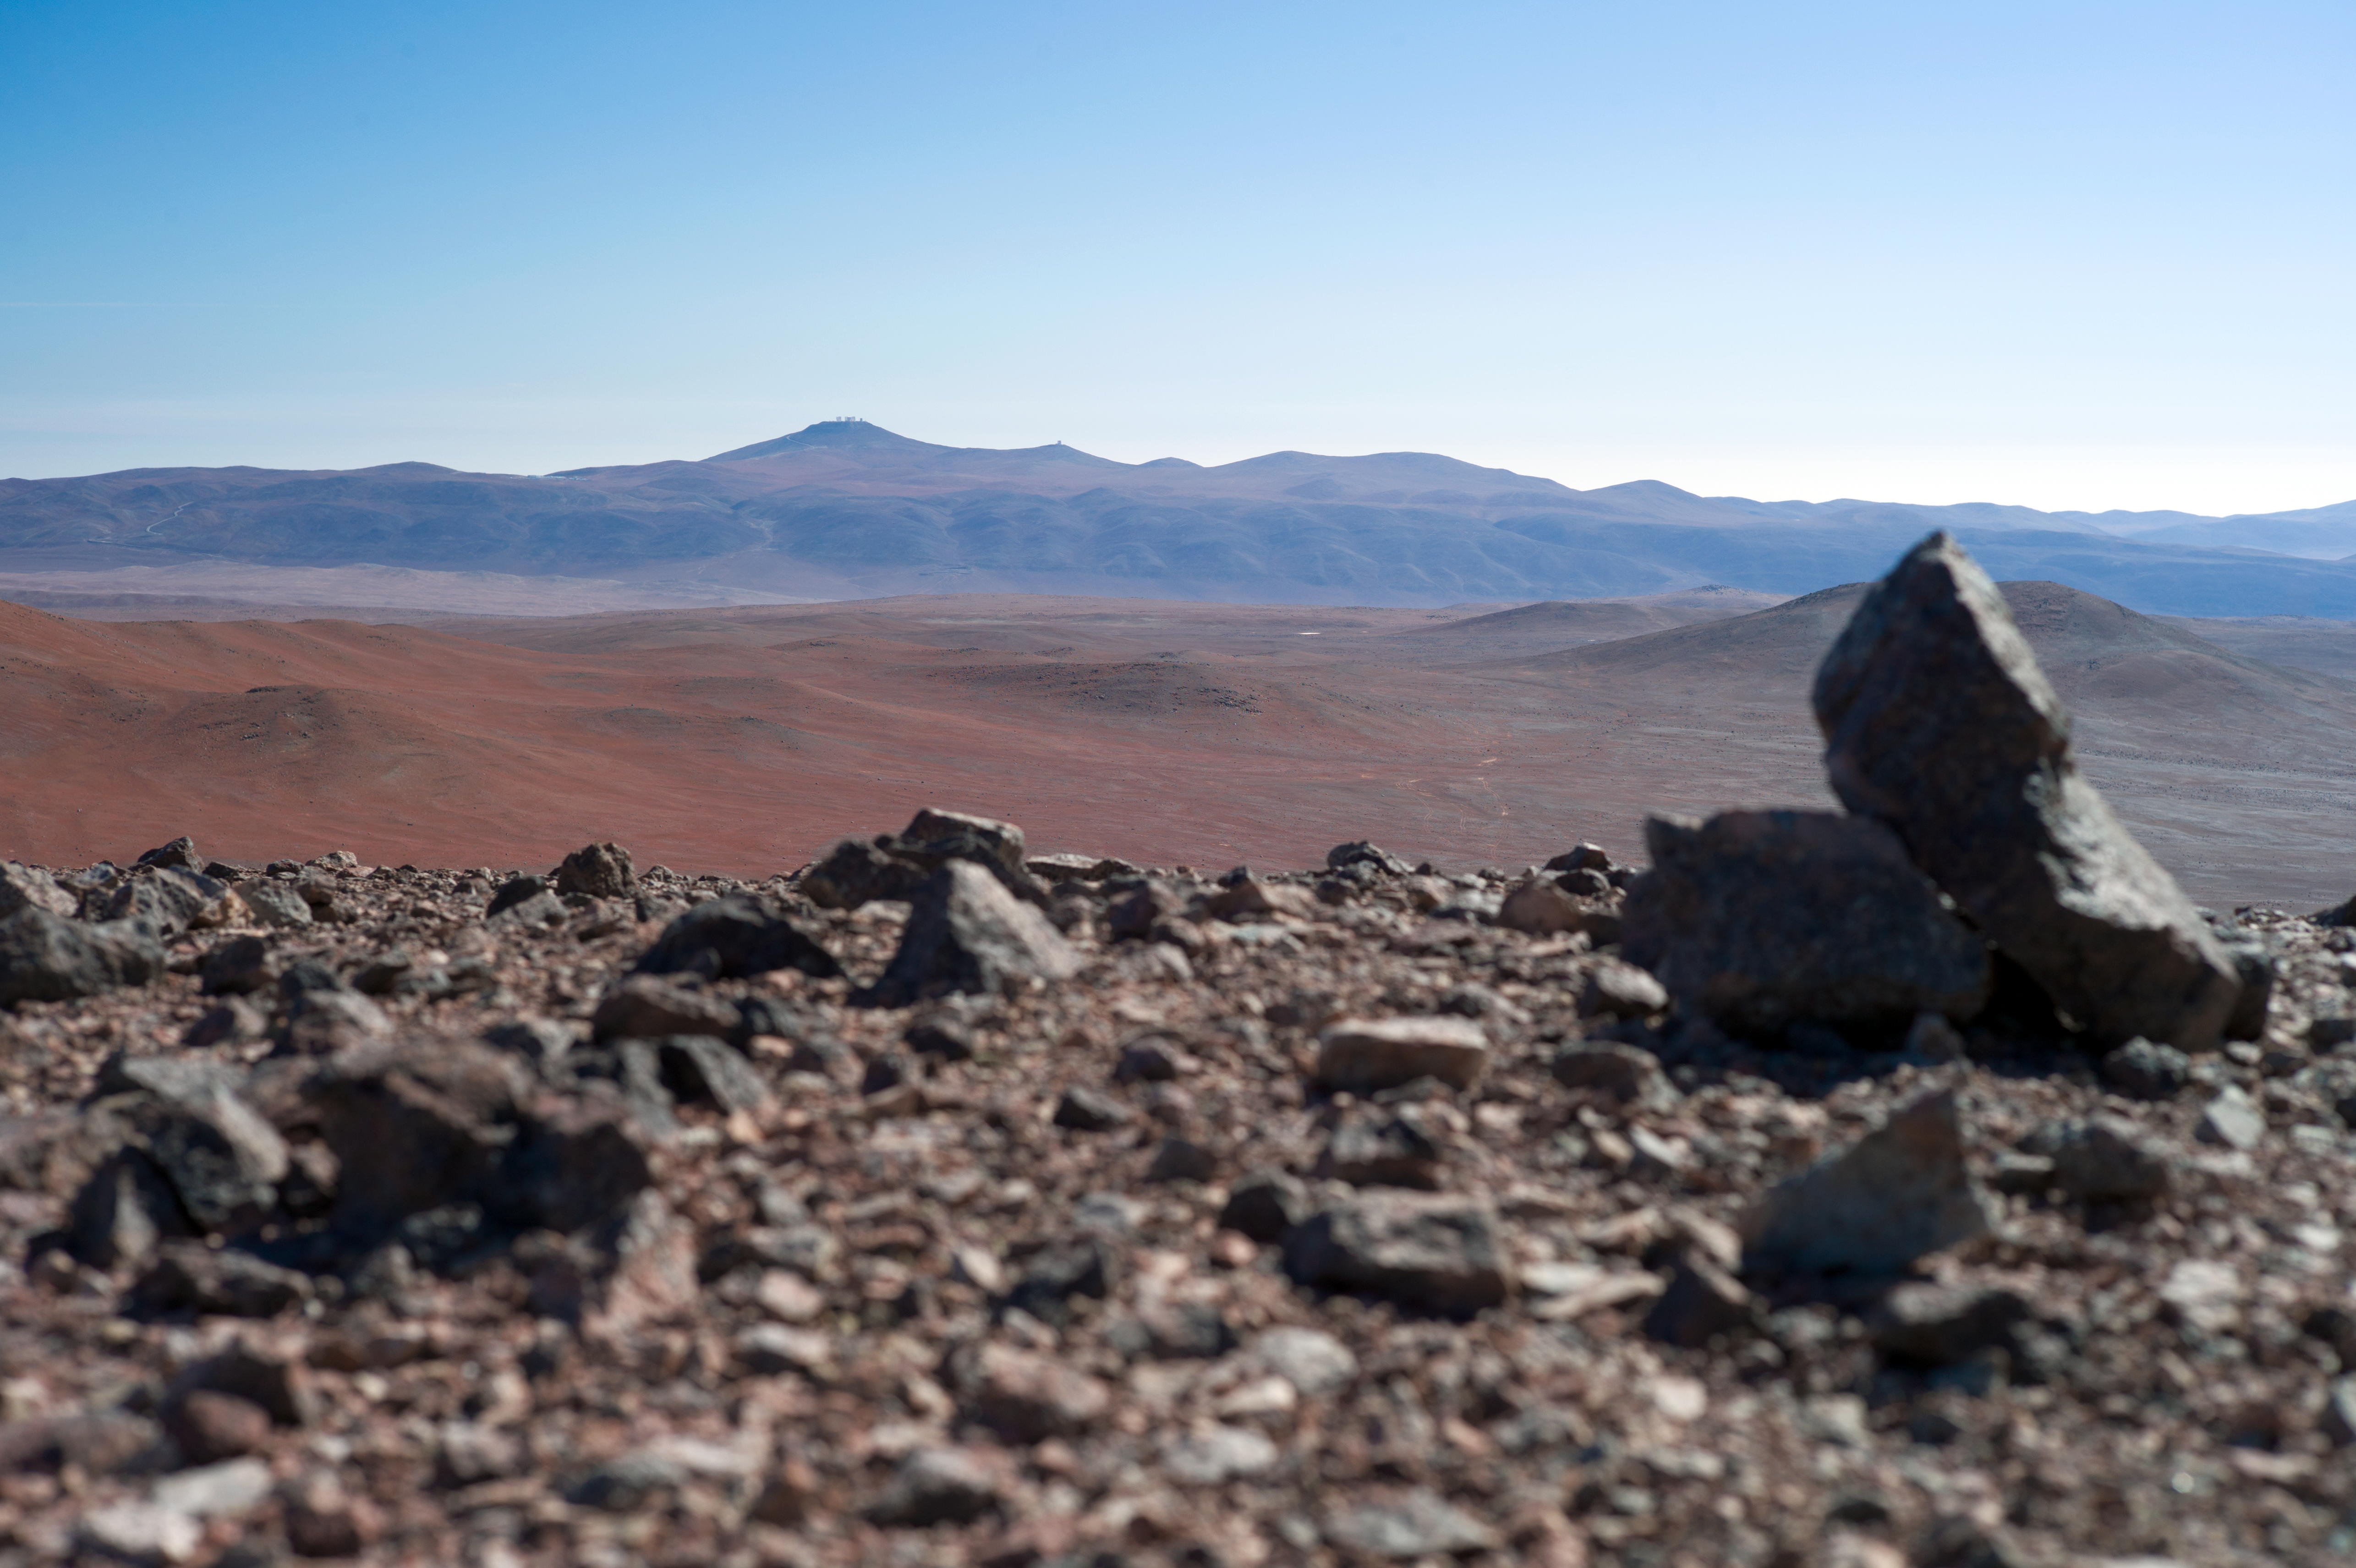

Paranal from Armazones

This picture was taken from Cerro Armazones, in the Chilean Atacama Desert, the future location of the 40 metre class telescope Extremely Large Telescope (ELT). In the distance, Paranal Observatory can be seen.

Credit: ESO